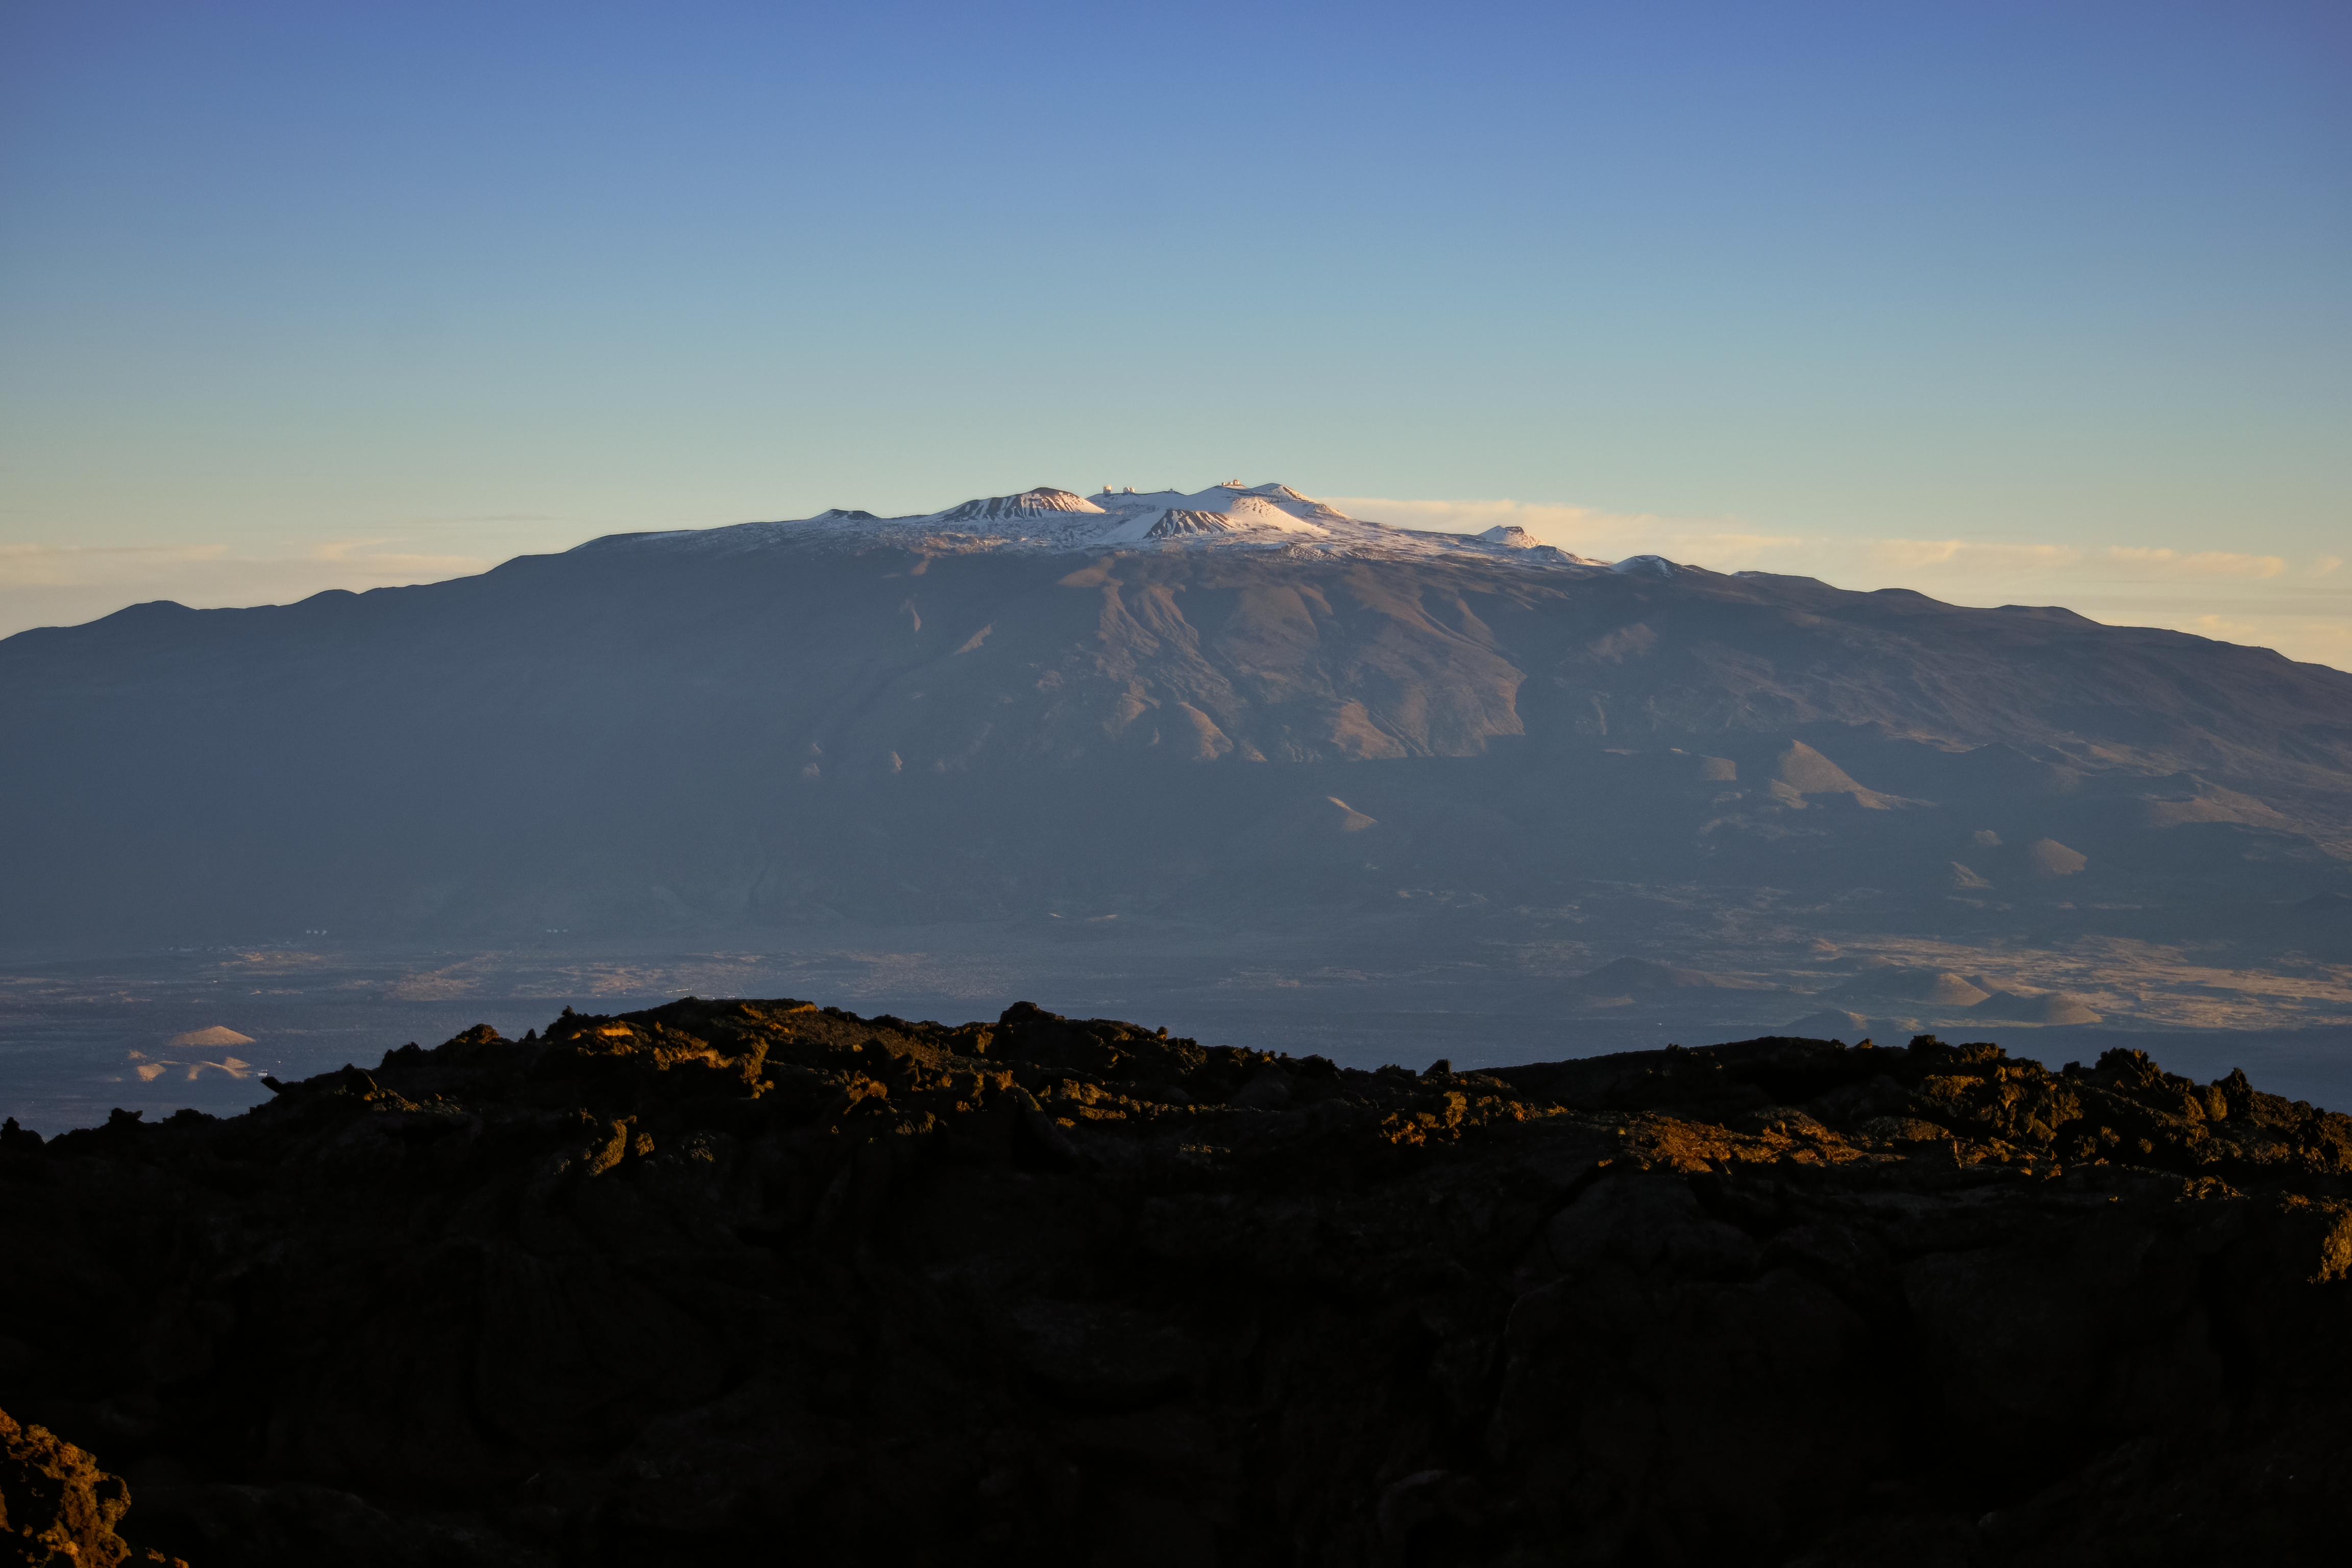

Maunakea from Below

A photo showing Maunakea, located on the island of Hawai'i and home to numerous astronomical observatories including the Gemini South telescope, part of the International Gemini Observatory, a program of NSF NOIRLab.

Credit: NOIRLab/AURA/NSF